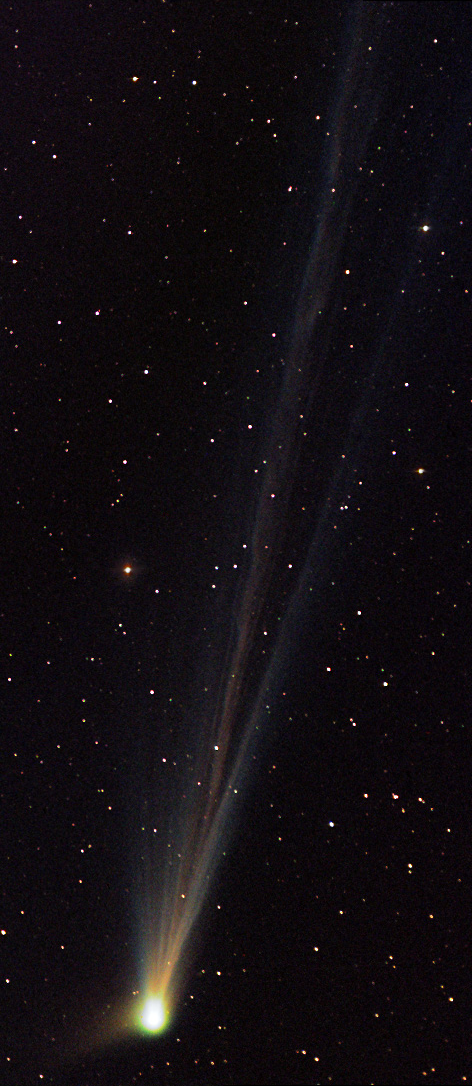

Comet Linear (C/2002 T7)

In the past comets brought with them connotations of doom and gloom. Witnessing a comet in the night sky could very well be one of the scariest things a person might see up there in the heavens. Nowadays, given sufficient distance from the Earth, comets elicit a distinctly different reaction. People gaze at them in wonder from even bright city skies- and amateur astronomers enjoy the change in pace from their usual astronomical vistas. This comet, LINEAR (C/2002 T7), rounded the Sun in 2004 and began its journey to the outer part of the solar system. On its way, people in the northern hemisphere were able to catch a glimpse of it during the subsequent months.The images shown here are separated by 3-4 days worth of time. Notice how quickly the comet changes its appearance. Also note how the comet's anti-solar direction (along the tail) is changing as it moves in its orbit (the images have identical orientations with North at the left).

This image was taken as part of Advanced Observing Program (AOP) program during 2014 at Kitt Peak Visitor Center.

Credit: KPNO/NOIRLab/NSF/AURA/Philip Darling and Teresa Hawes/Adam Block